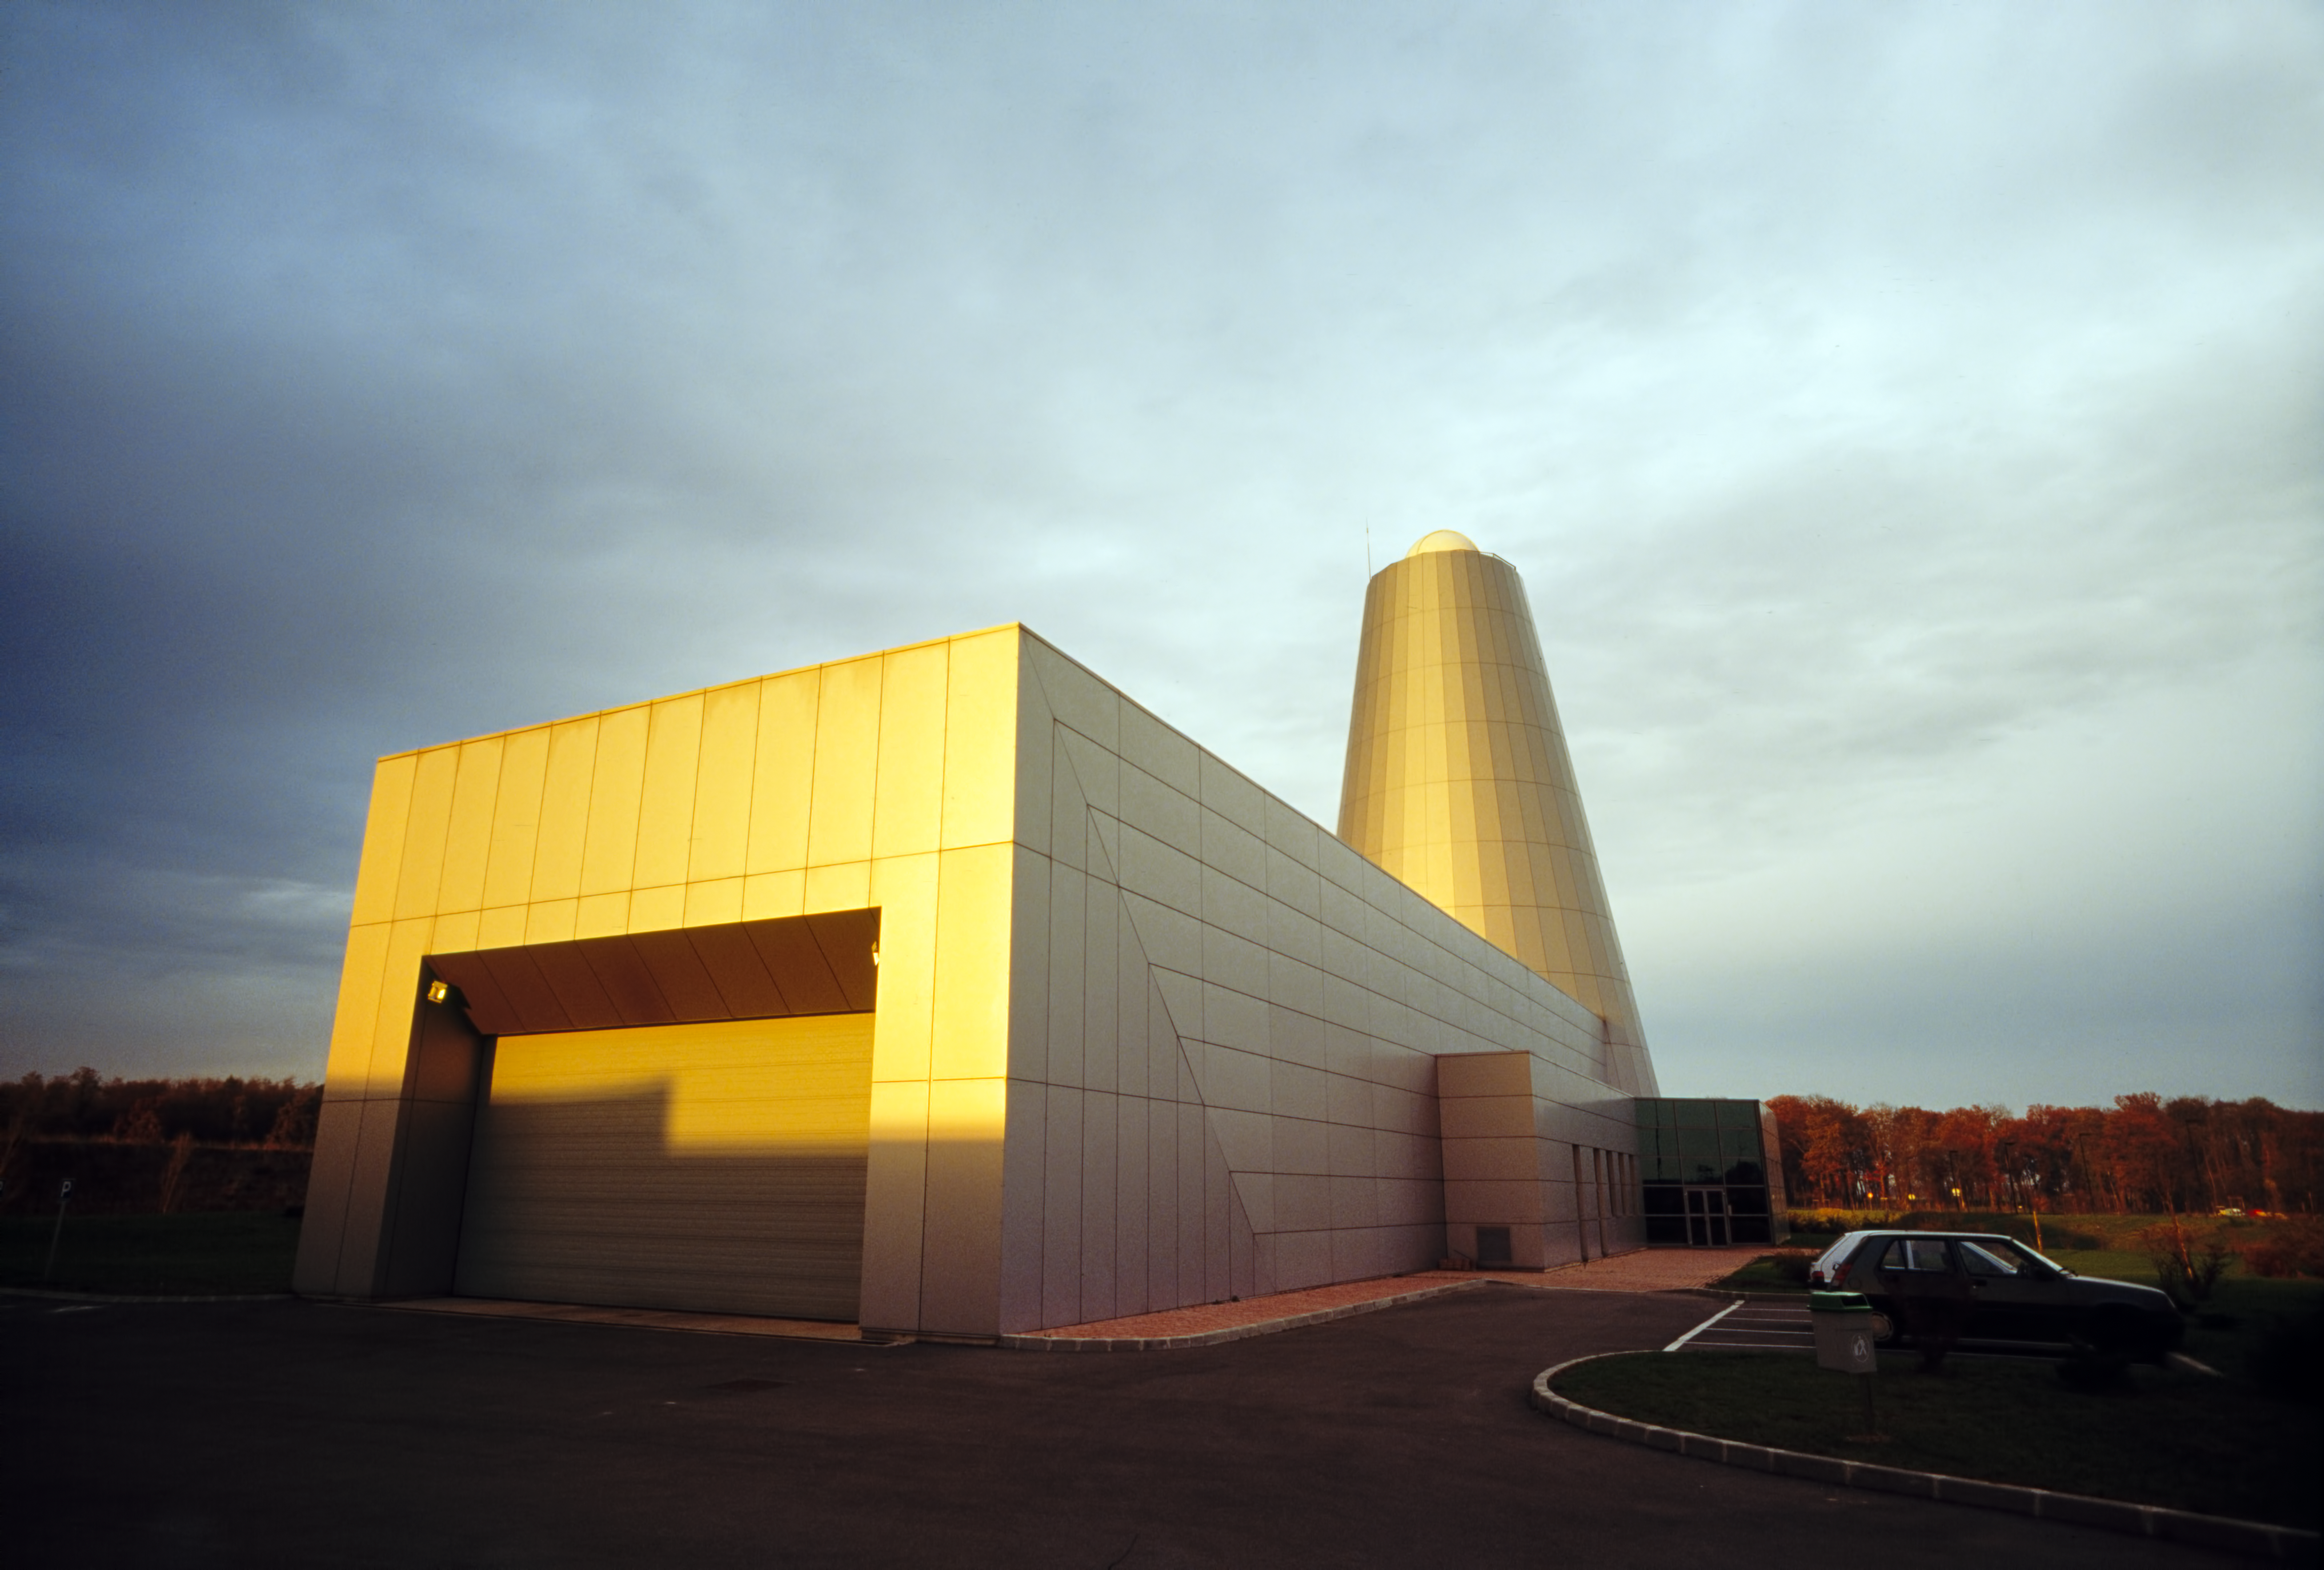

REOSC plant

The REOSC plant is the site of VLT mirror polishing.

Credit: ESO